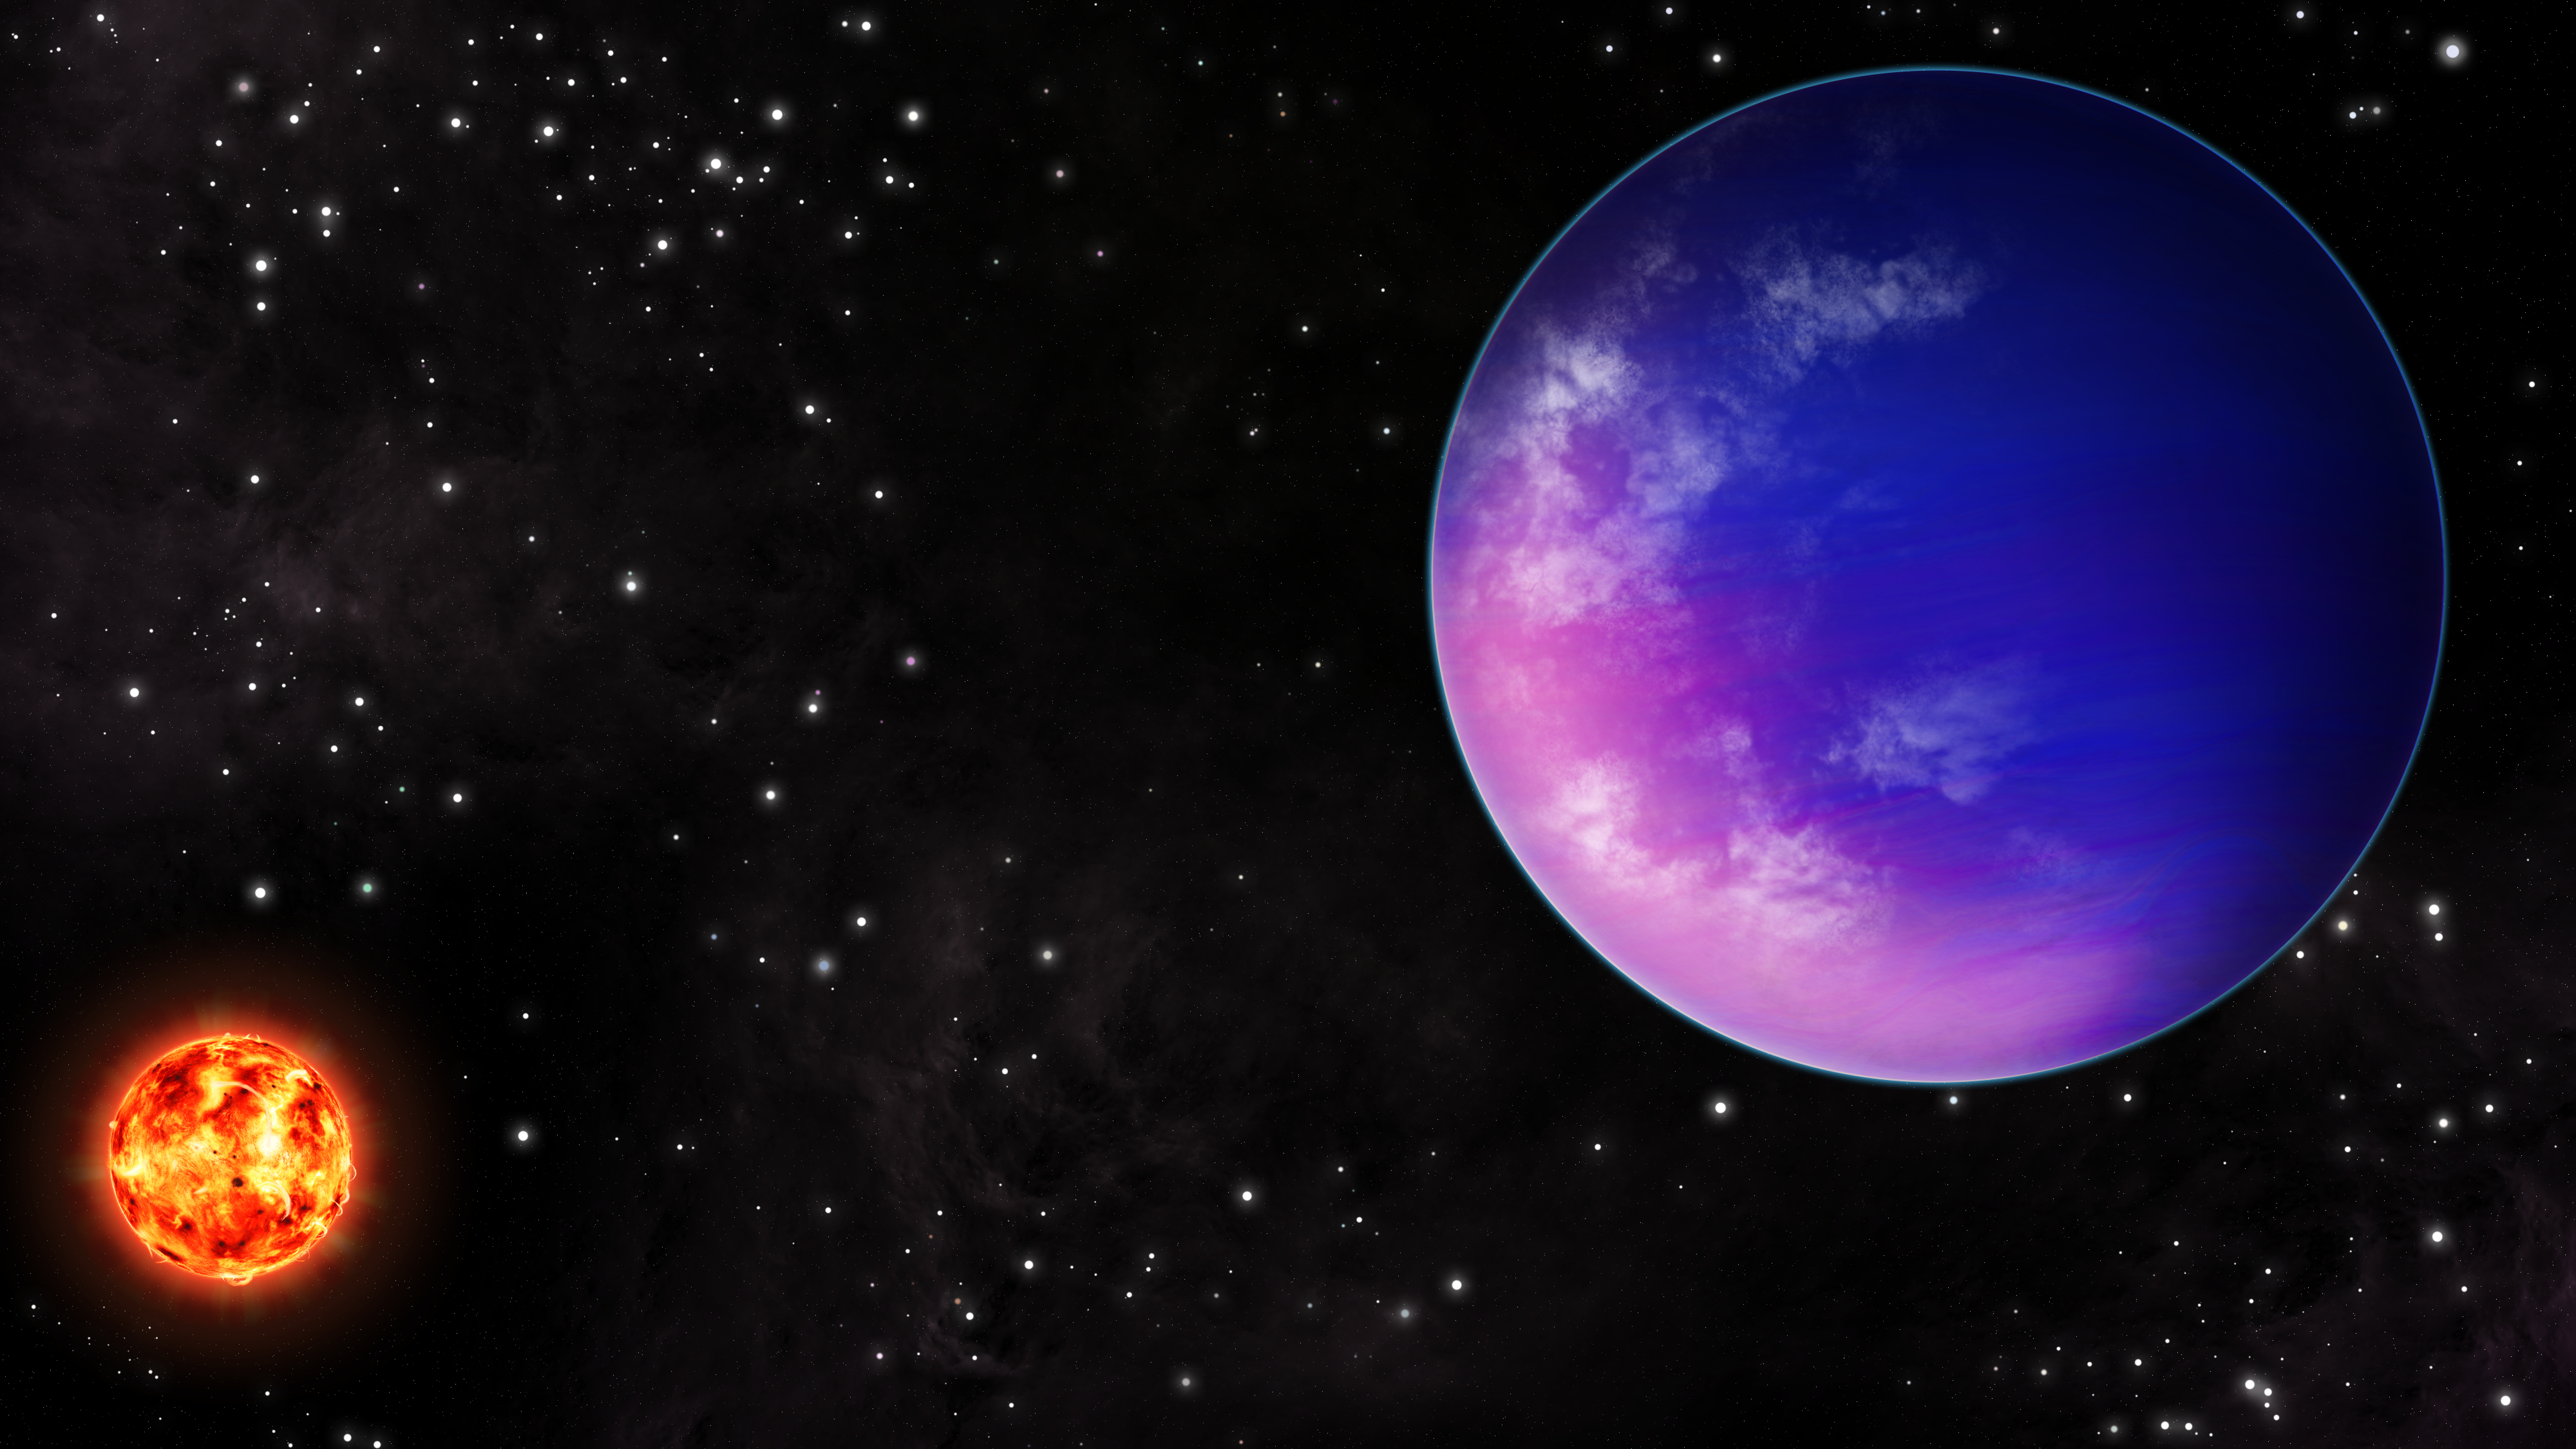

Artist’s impression of K2-25b

New detailed observations with NSF NOIRLab facilities reveal a young exoplanet, orbiting a young star in the Hyades cluster, that is unusually dense for its size and age. Slightly smaller than Neptune, K2-25b orbits an M-dwarf star — the most common type of star in the galaxy — in 3.5 days.

Credit: NOIRLab/NSF/AURA/J. Pollard